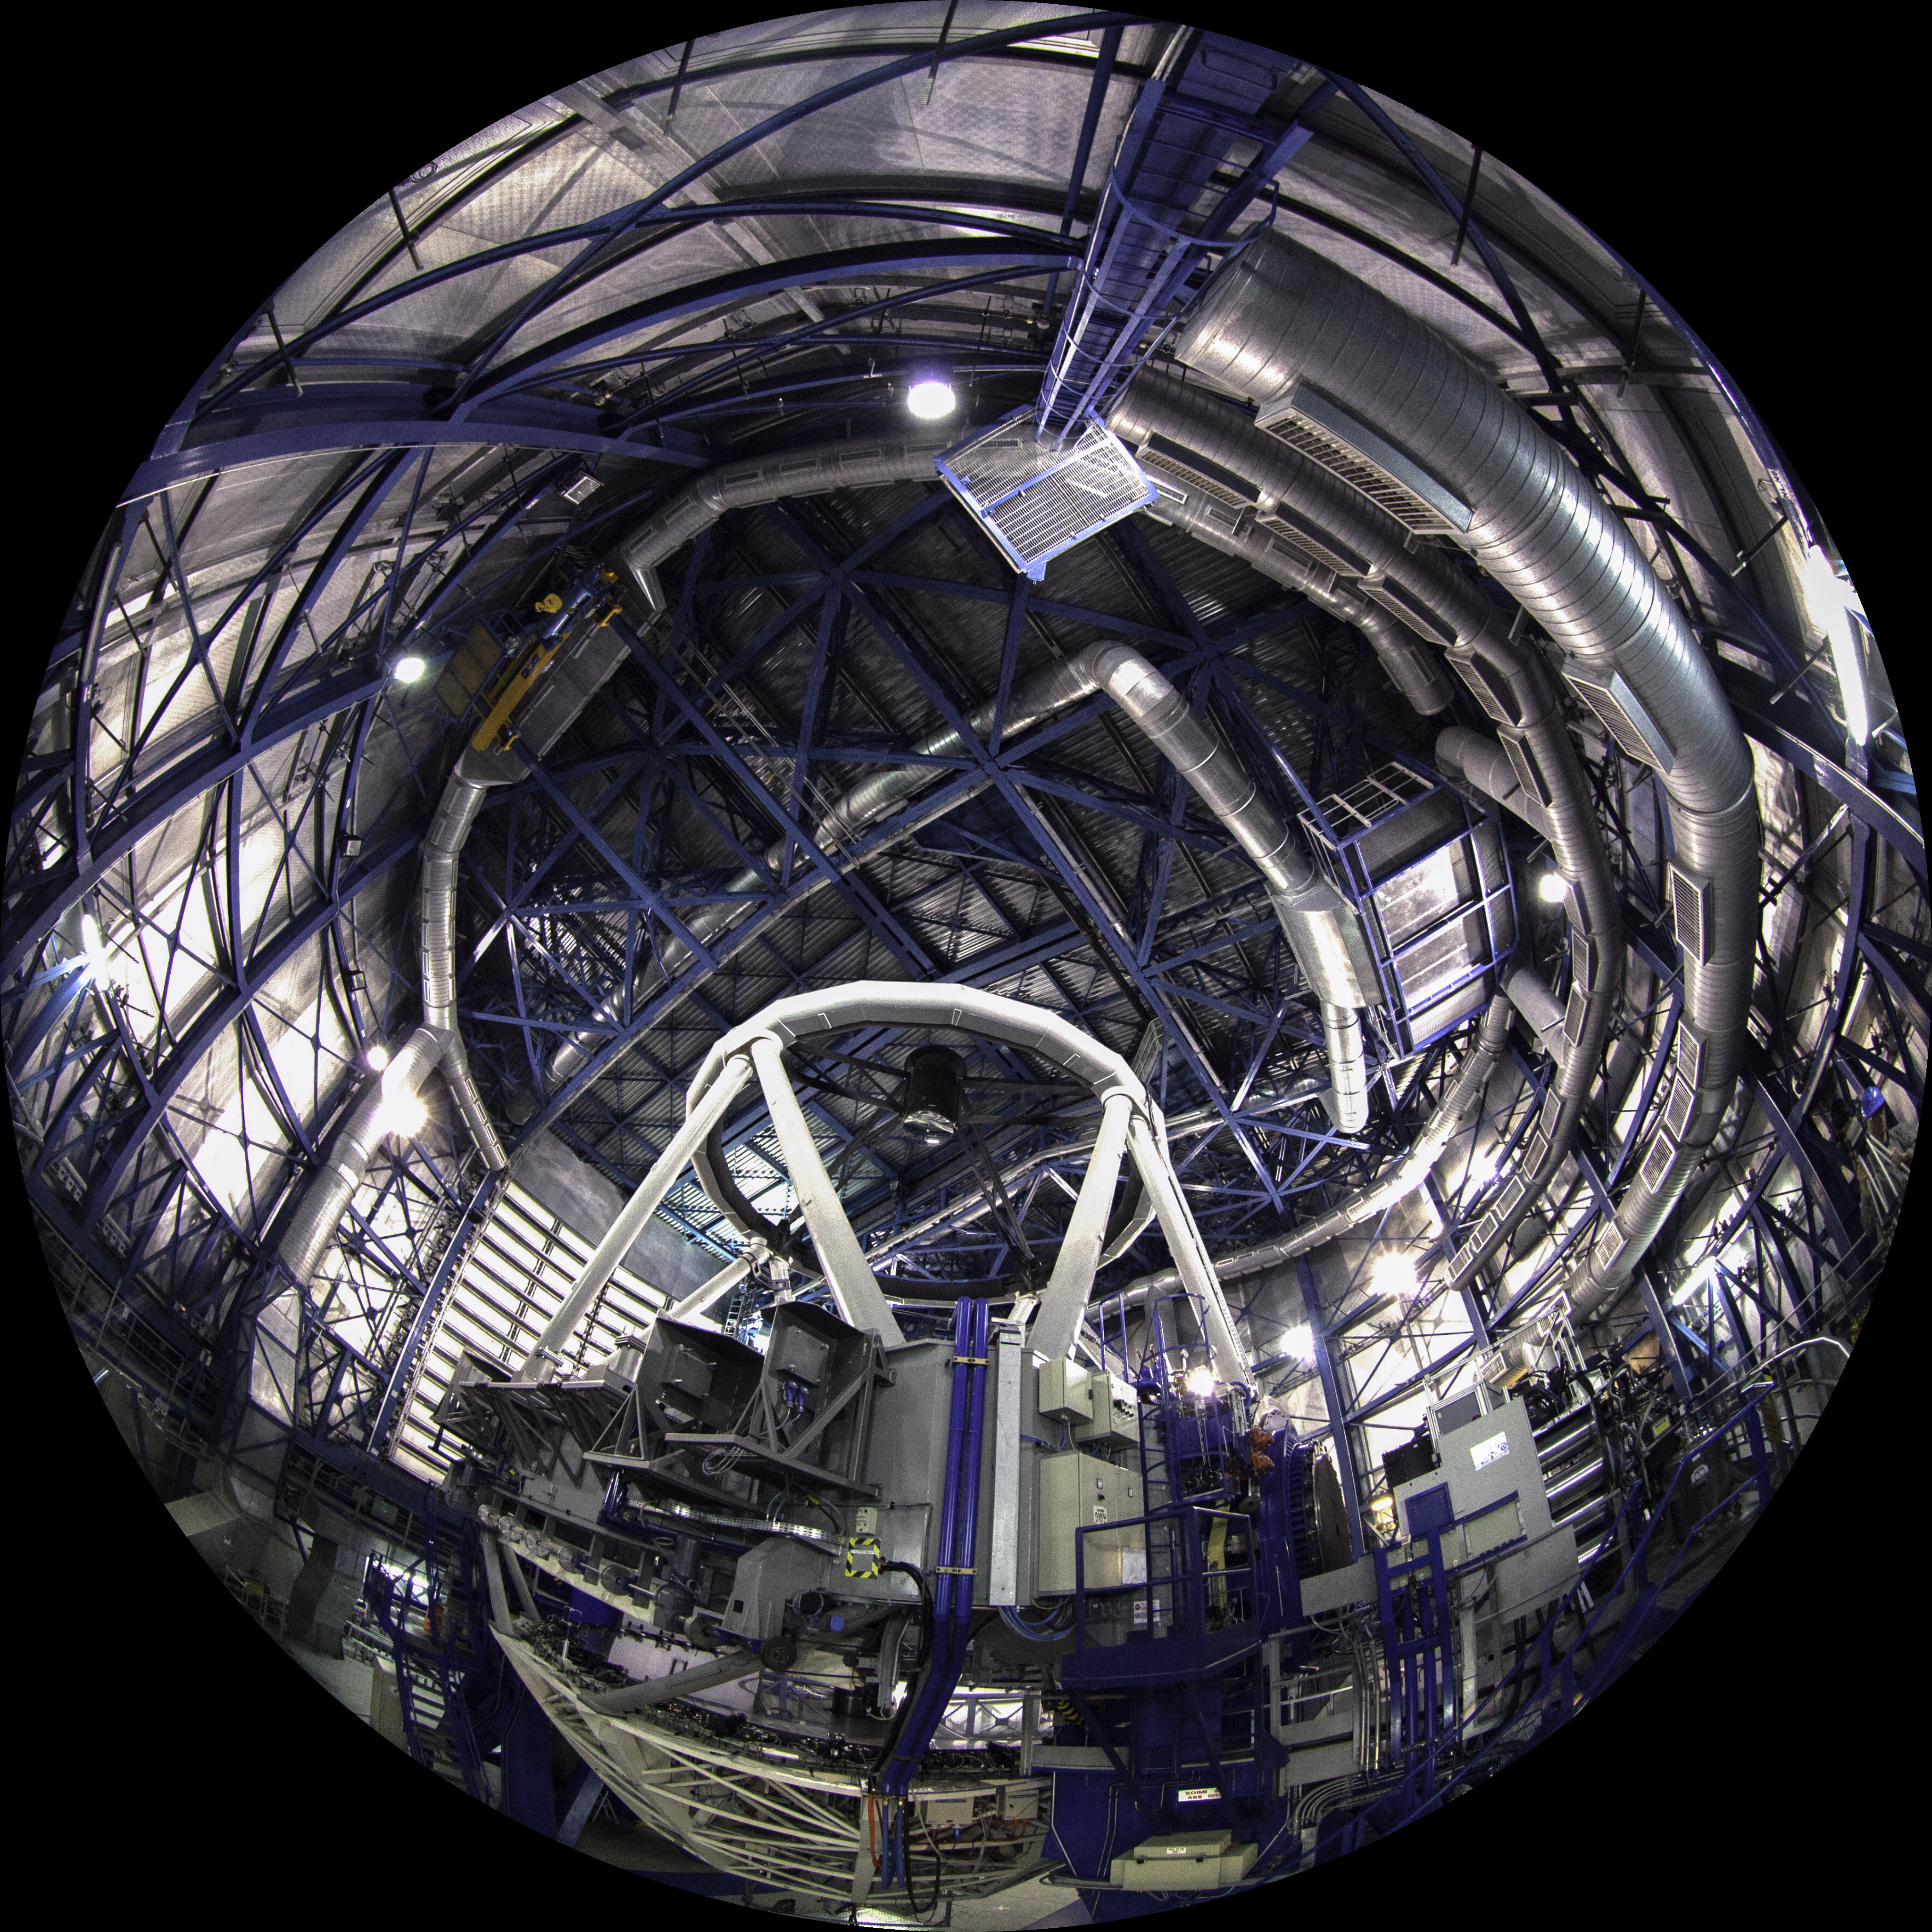

Image still from the planetarium show "From Earth to the Universe"

This is a still image from ESO’s first in-house produced fulldome planetarium movie, From Earth to the Universe, showing the interior of the Very Large Telescope.

Read more about the movie here.

Credit: ESO/B.Tafreshi